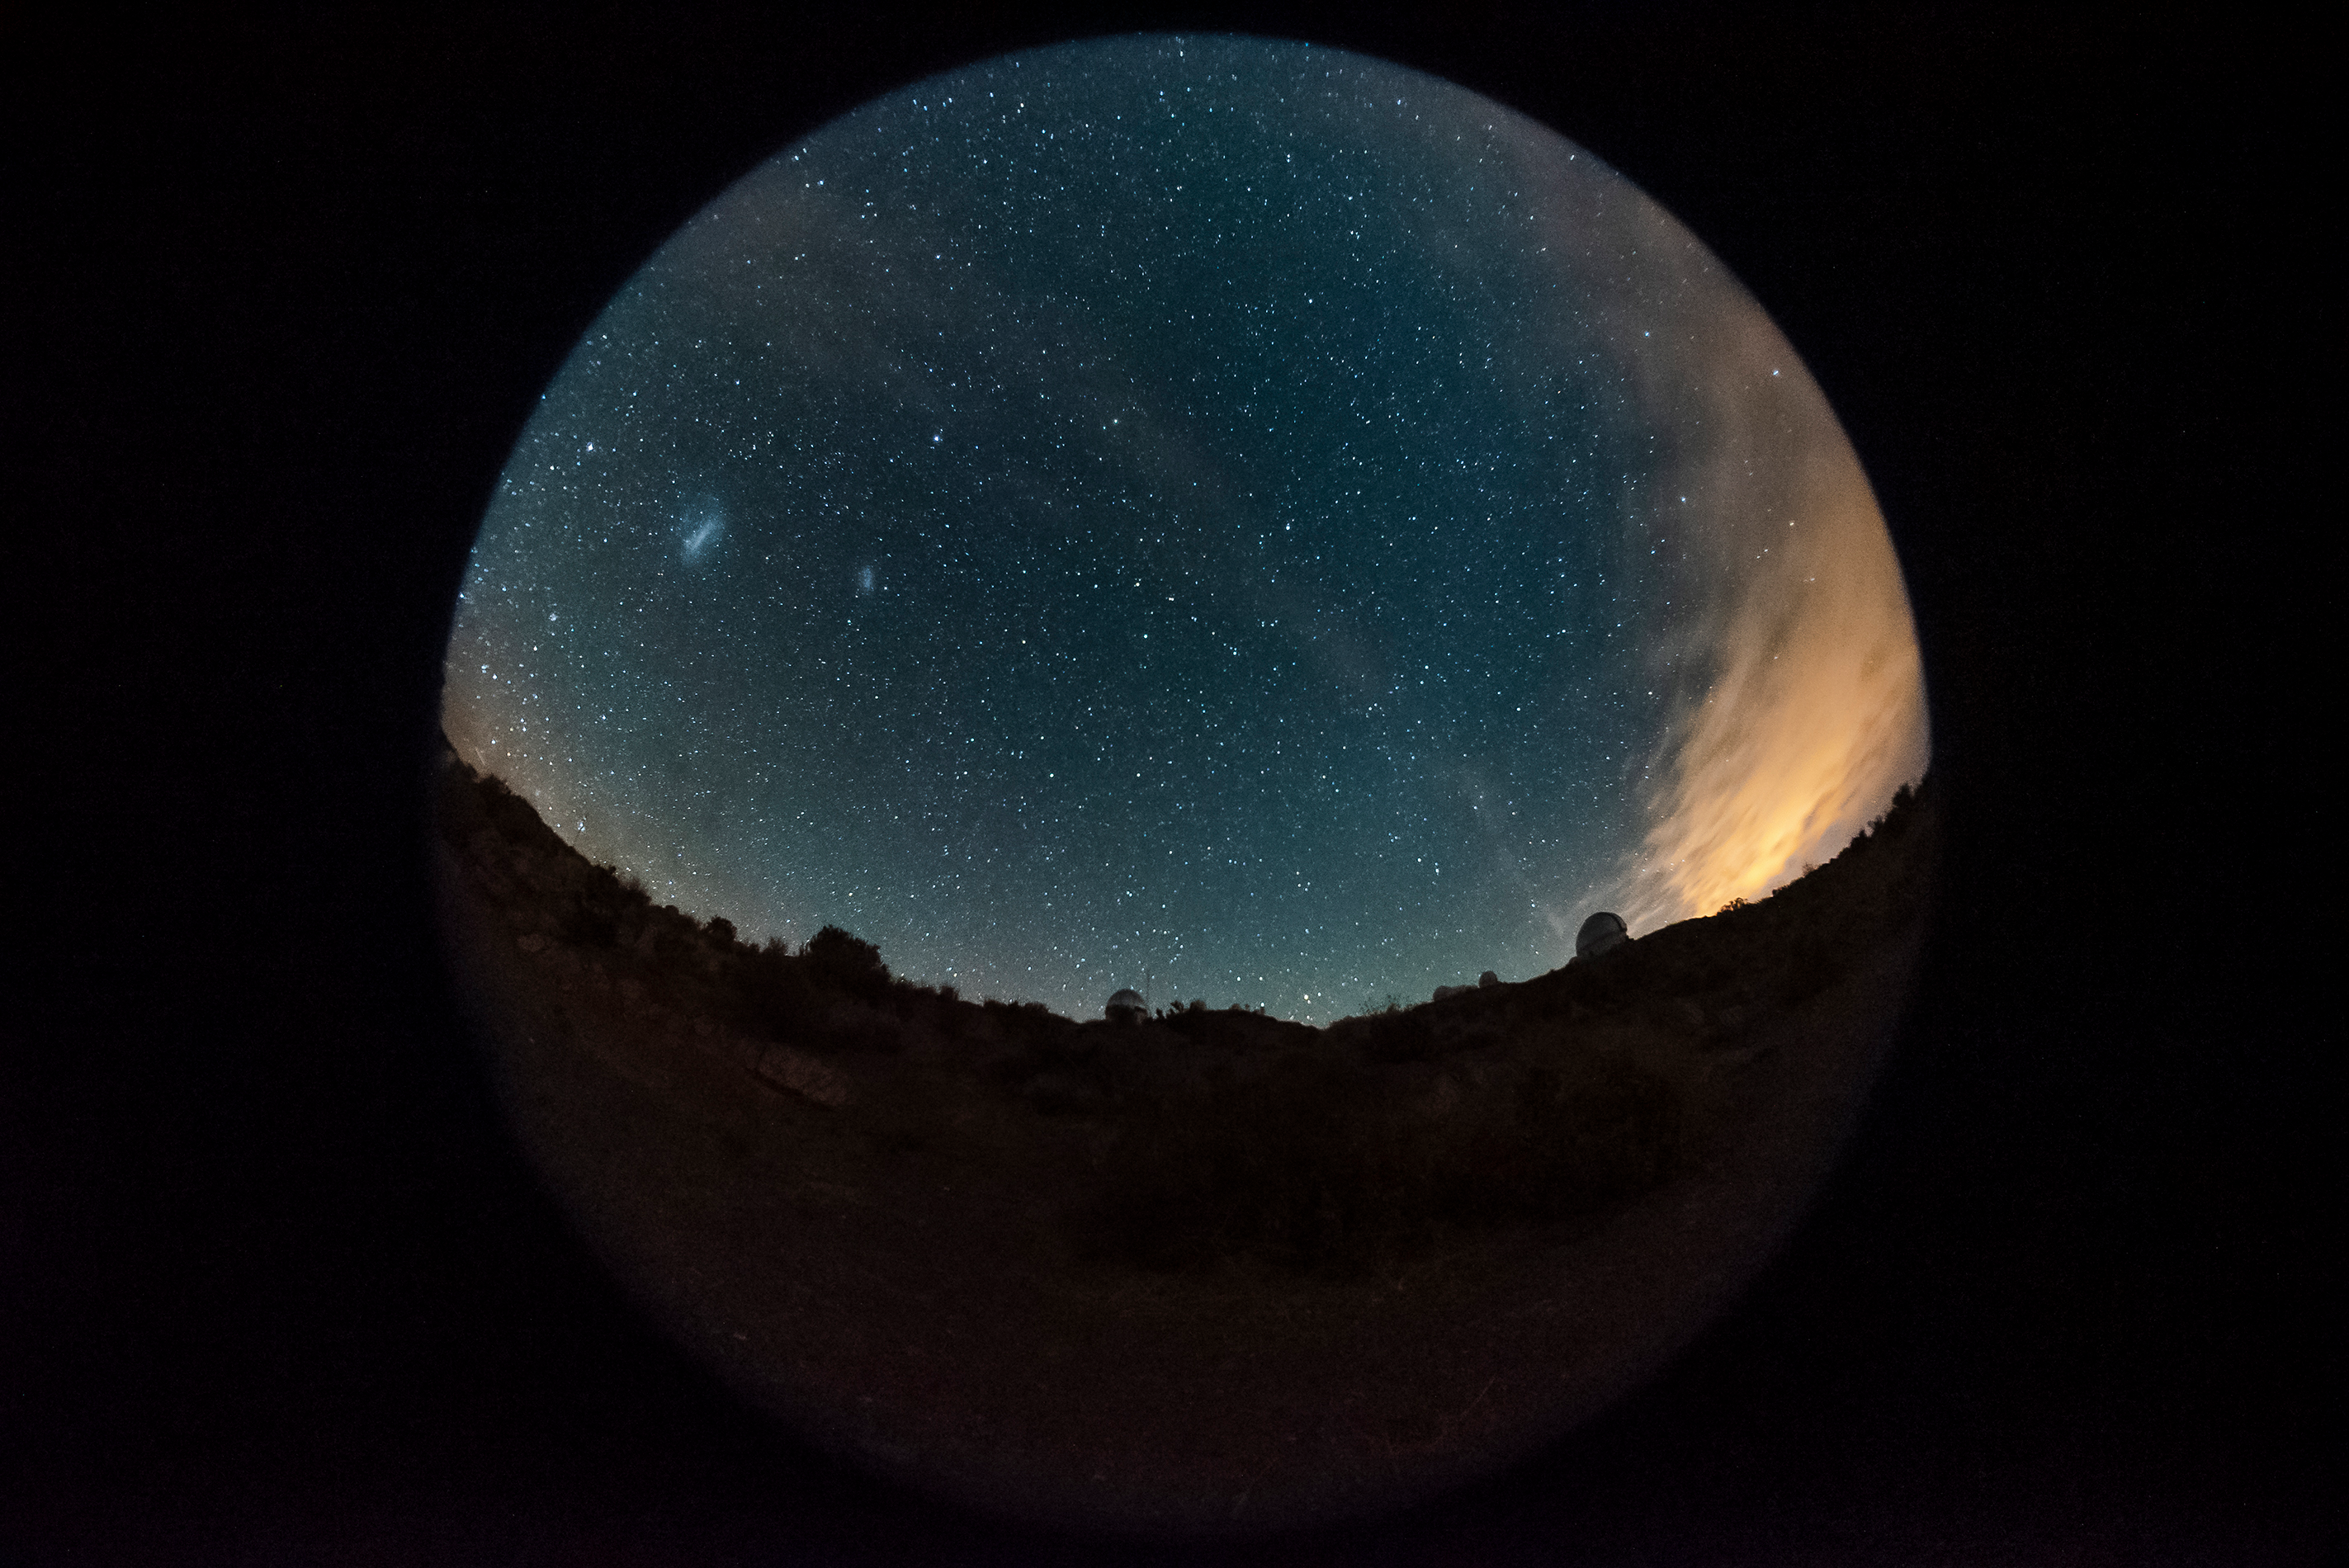

CTIO panorama in fisheye

CTIO panorama in fisheye.

Credit: CTIO/NOIRLab/AURA/D. Munizaga